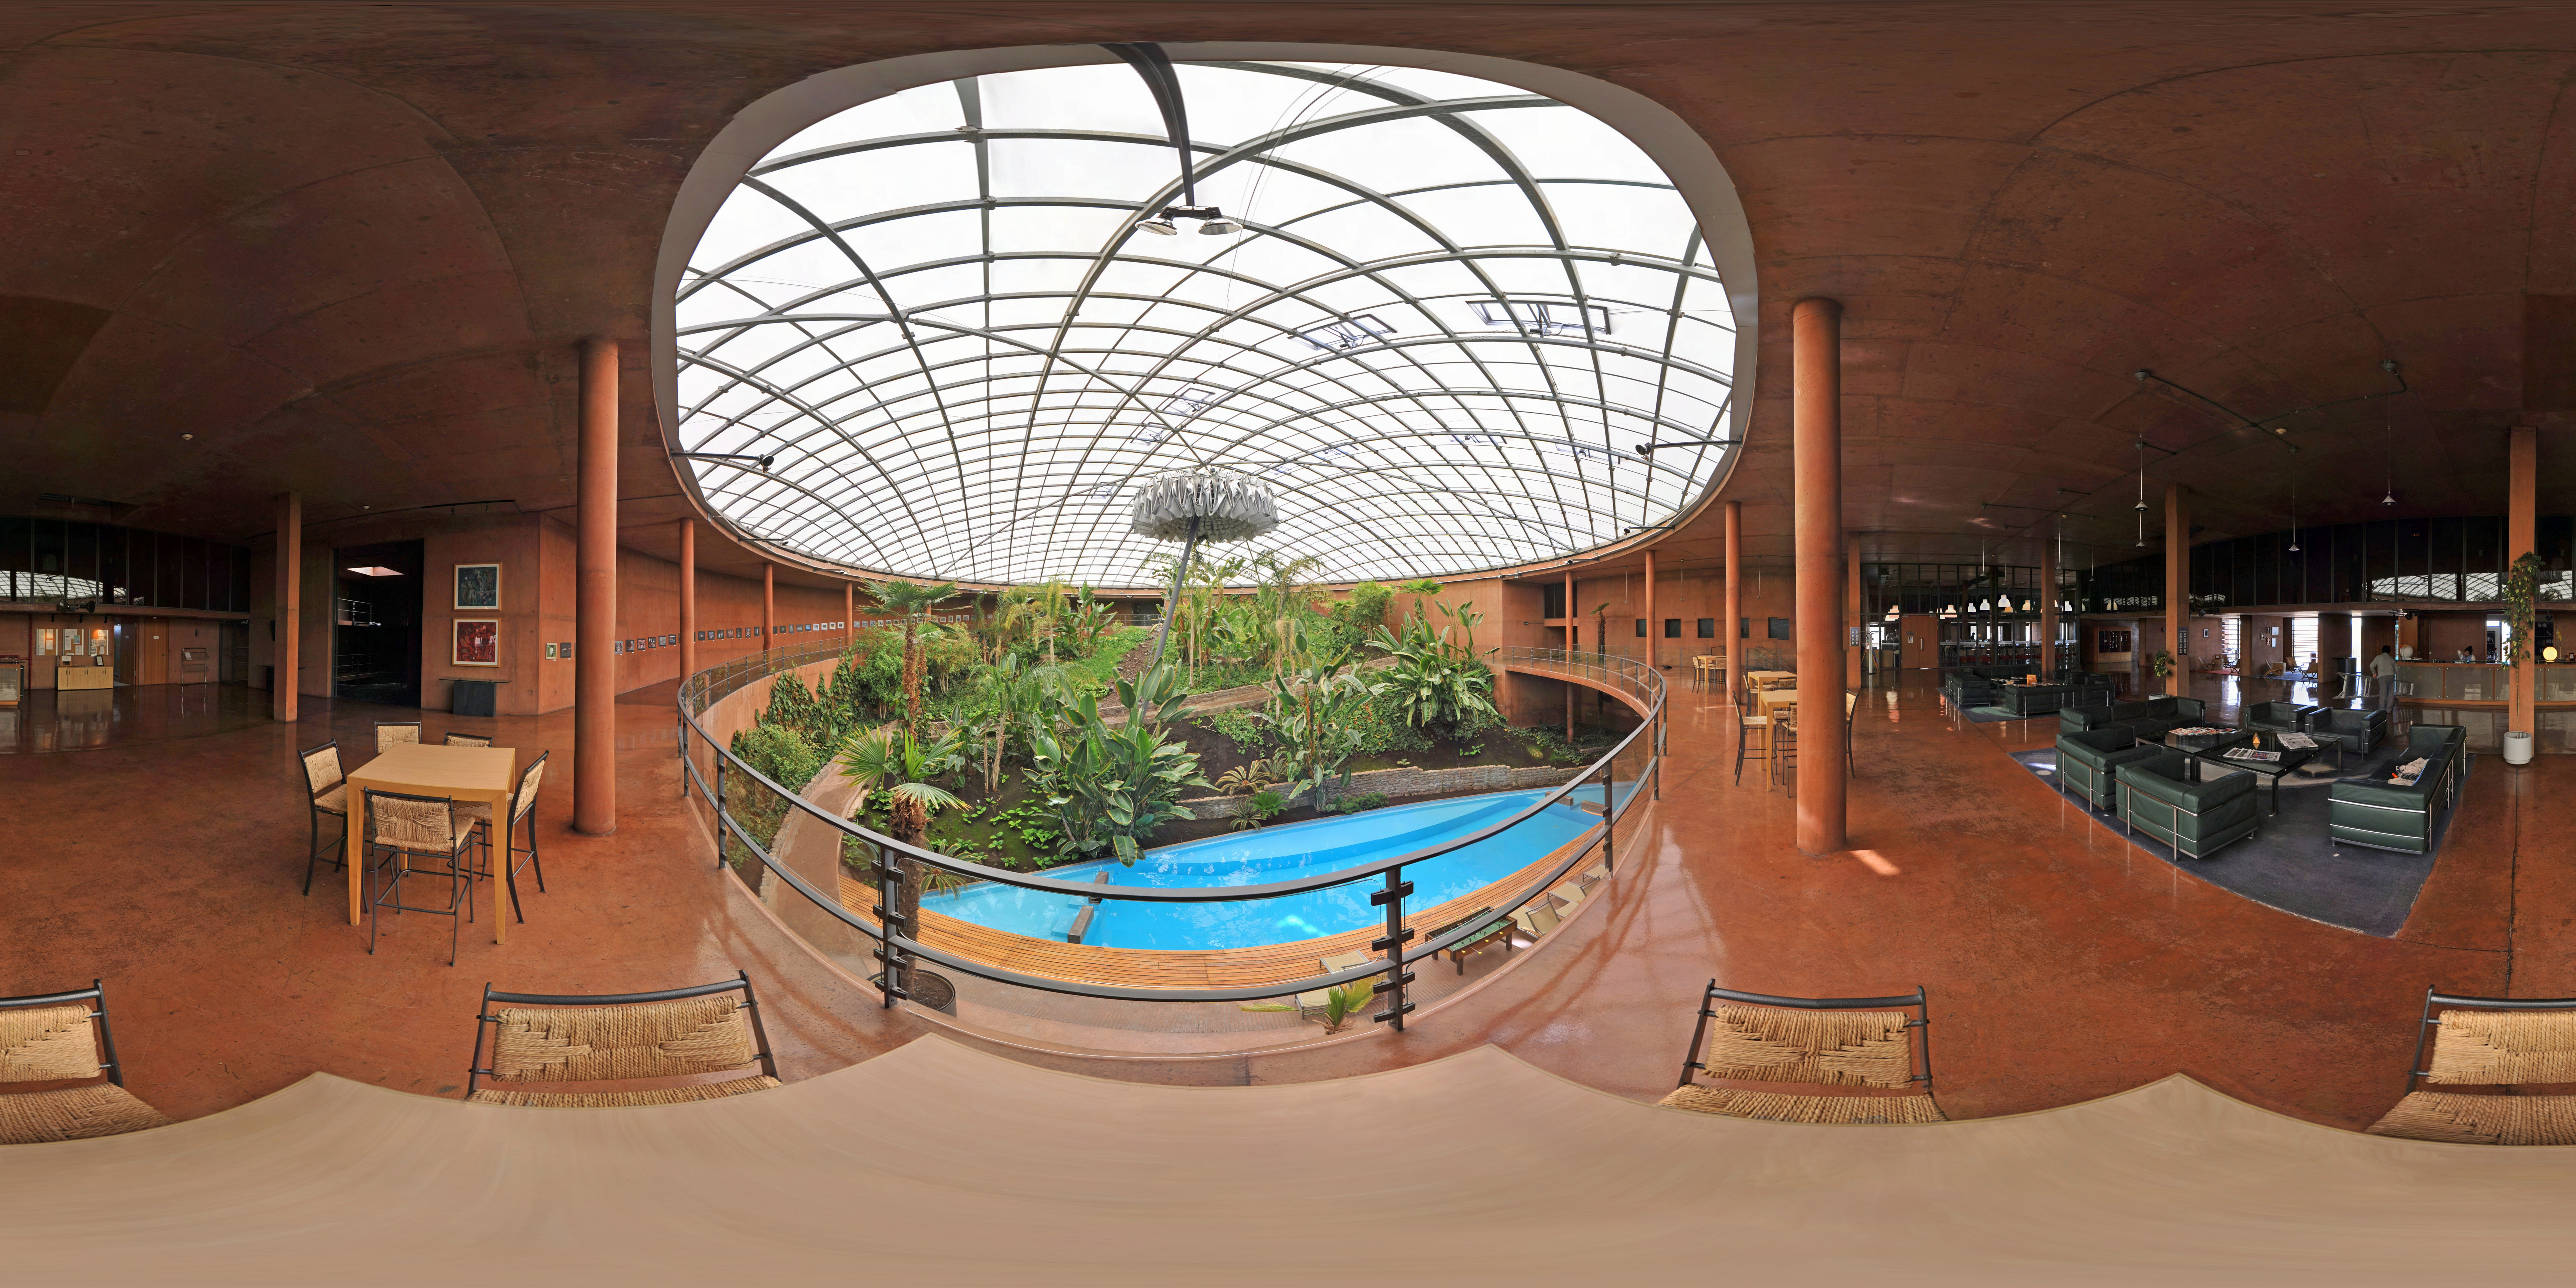

A peak inside la Residencia

This stitched panorama shows the inside of la Residencia, the famous hotel exclusively for ESO staff at the Paranal site in Chile, home to the VLT. The touch of luxury is well deserved, as la Residenica provides a sole haven from the extremely harsh environment of the Atacama desert.

Credit: ESO